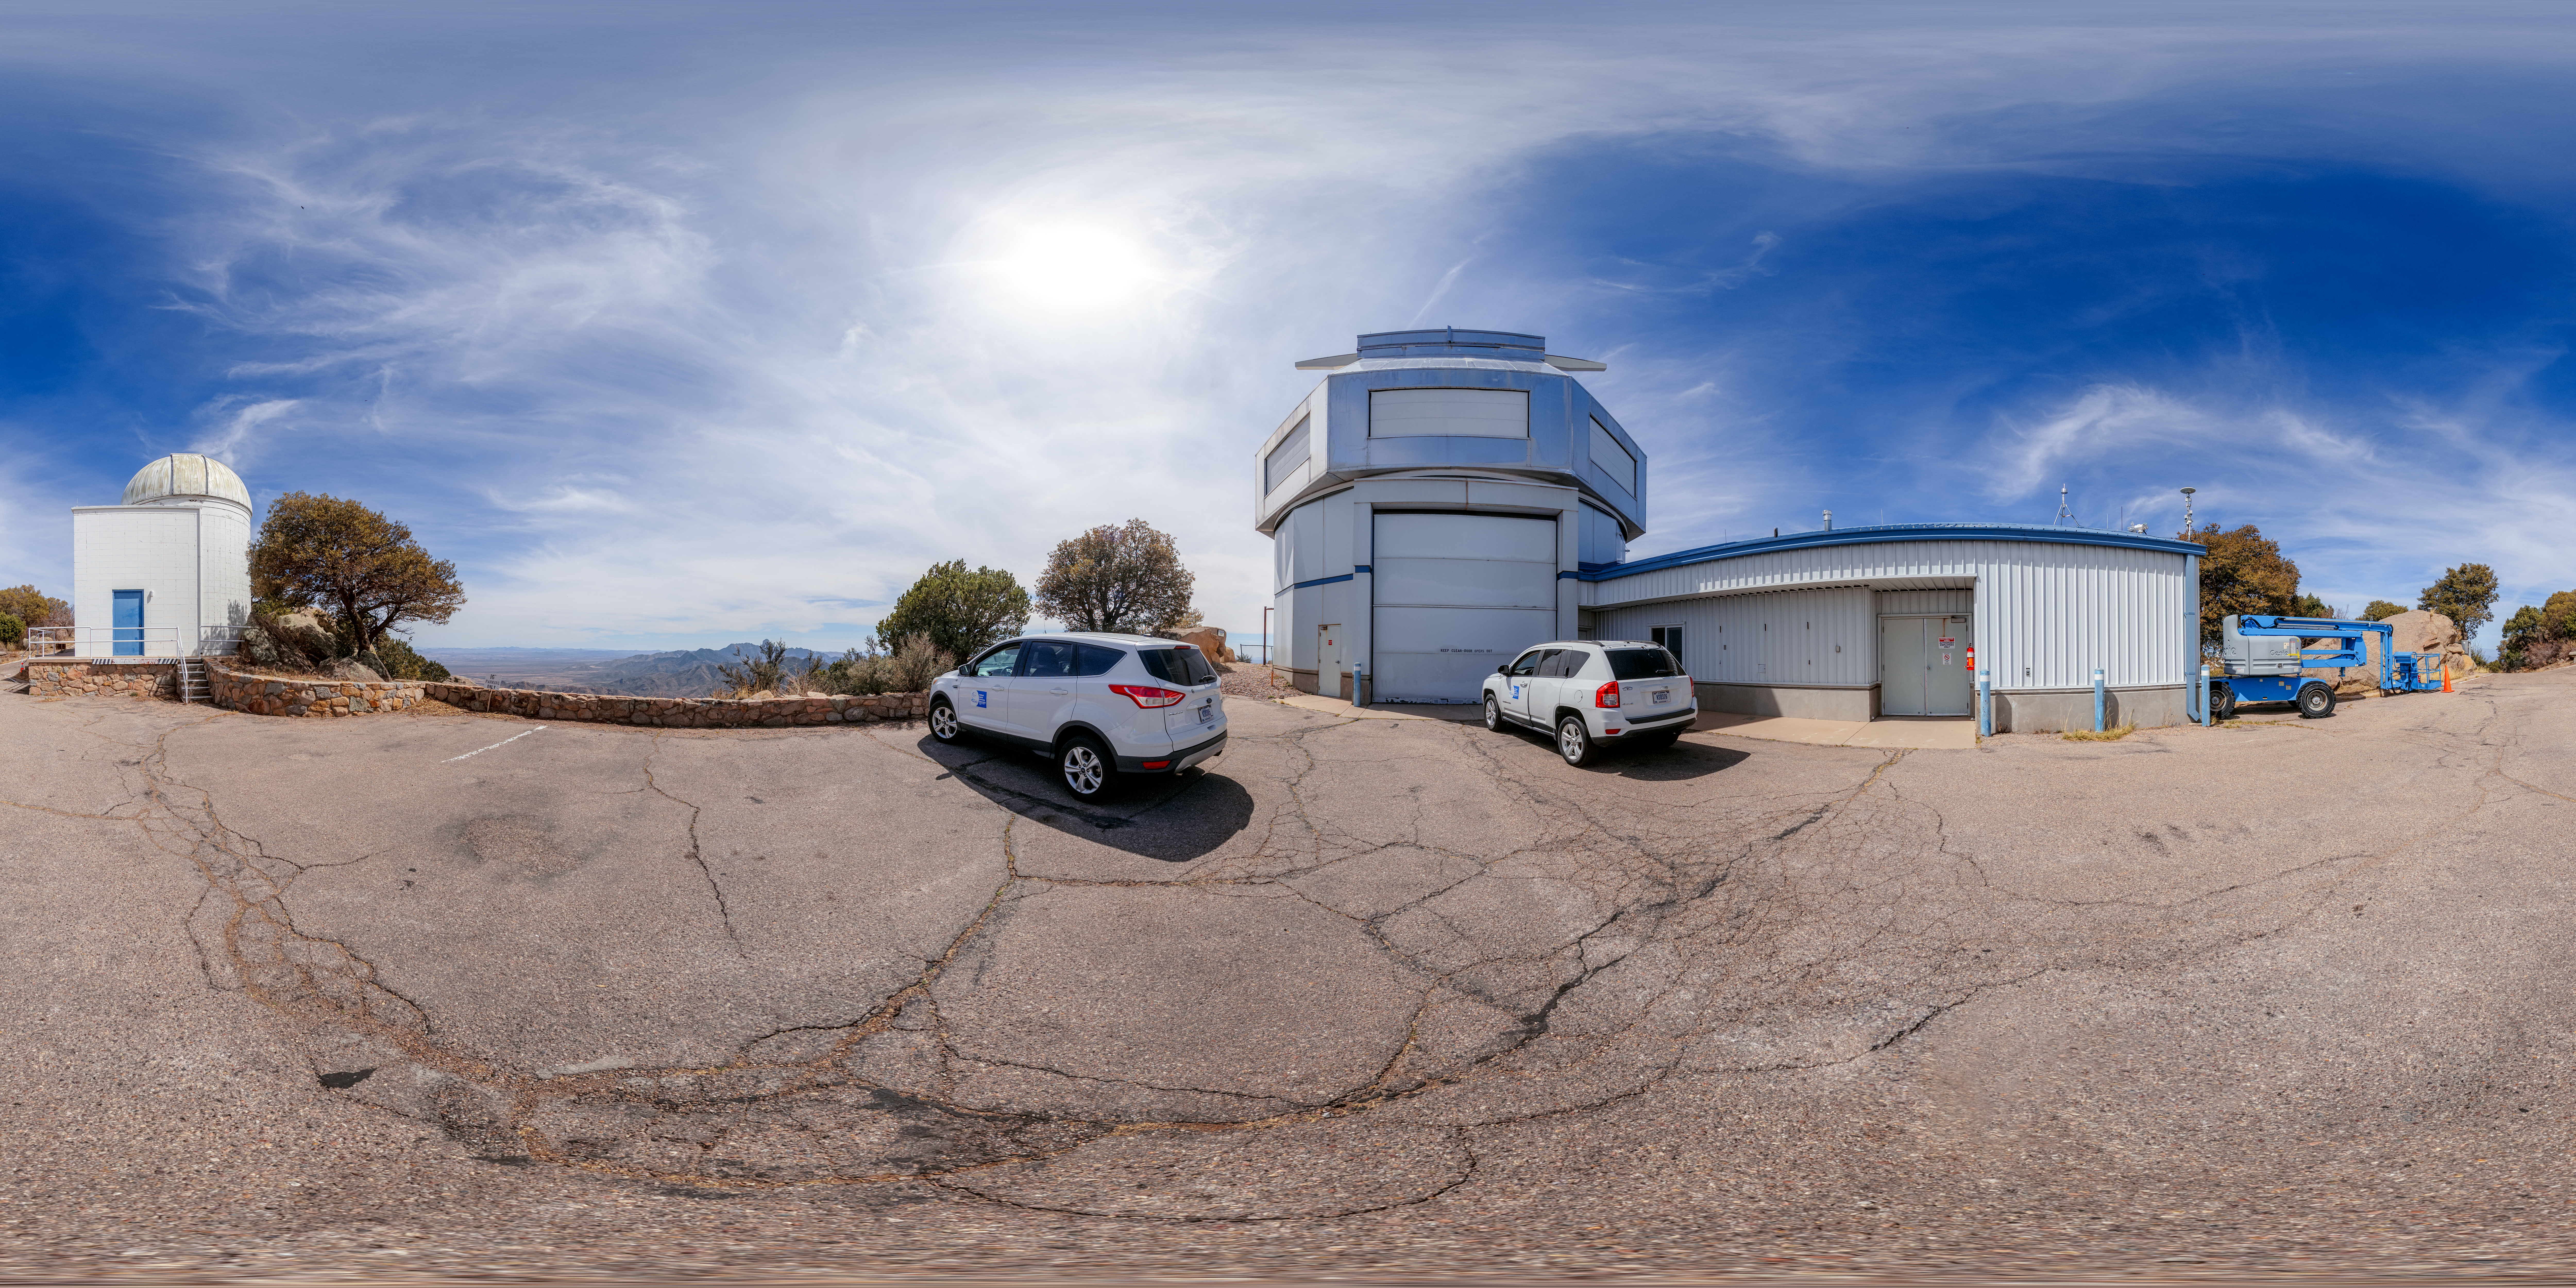

Levine 0.4-meter Telescope and WIYN 3.5-meter Telescope 360 Panorama

A 360 panorama view of the Visitor Center Levine 0.4-meter Telescope (left) with the WIYN 3.5-meter Telescope (right) located at Kitt Peak National Observatory (KPNO), a Program of NSF NOIRLab, in Arizona.

Credit: KPNO/NOIRLab/NSF/AURA/P. Horálek